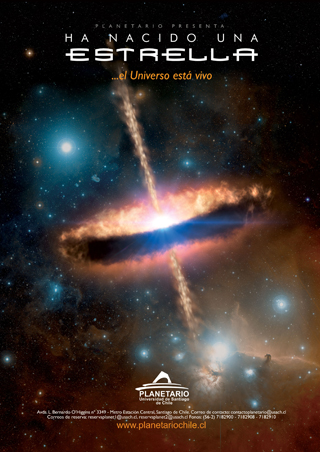

Poster: Ha Nacido una Estrella

Poster: Ha Nacido una Estrella

Credit: ESO